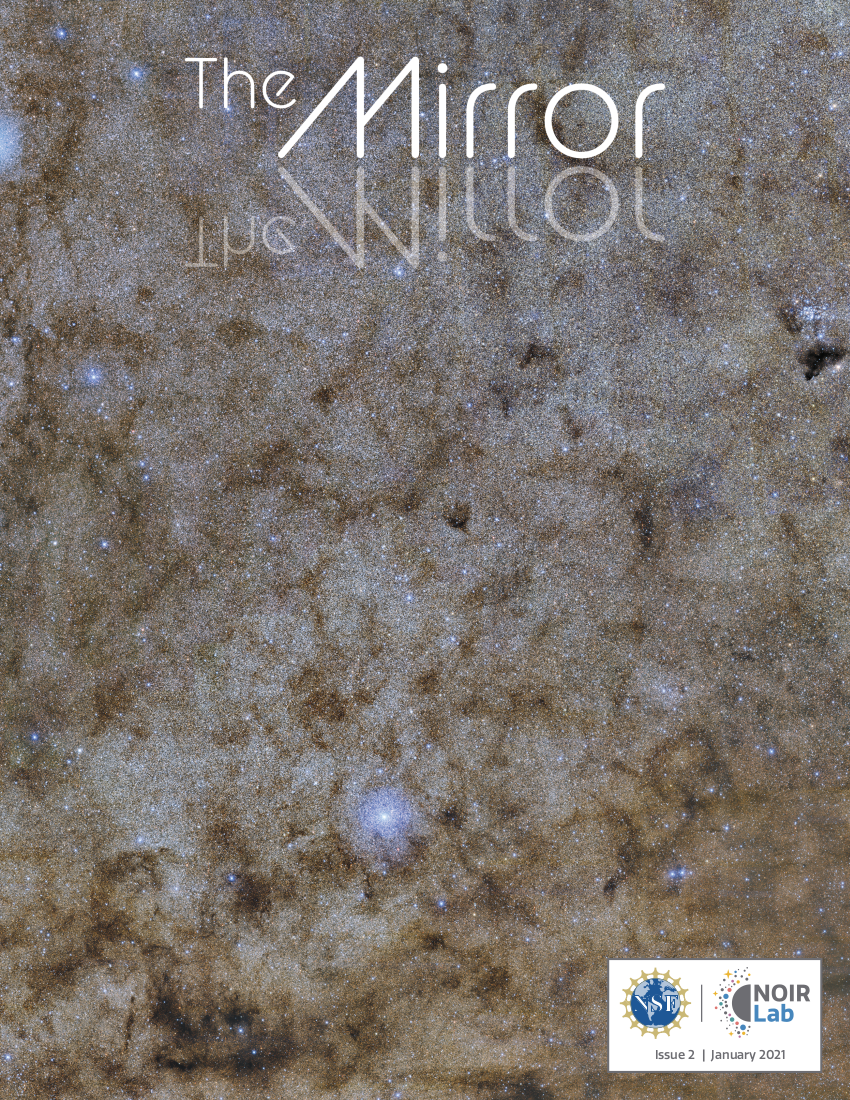

NOIRLab Mirror: Issue 02

The NOIRLab Mirror issue 2

Credit: NOIRLab